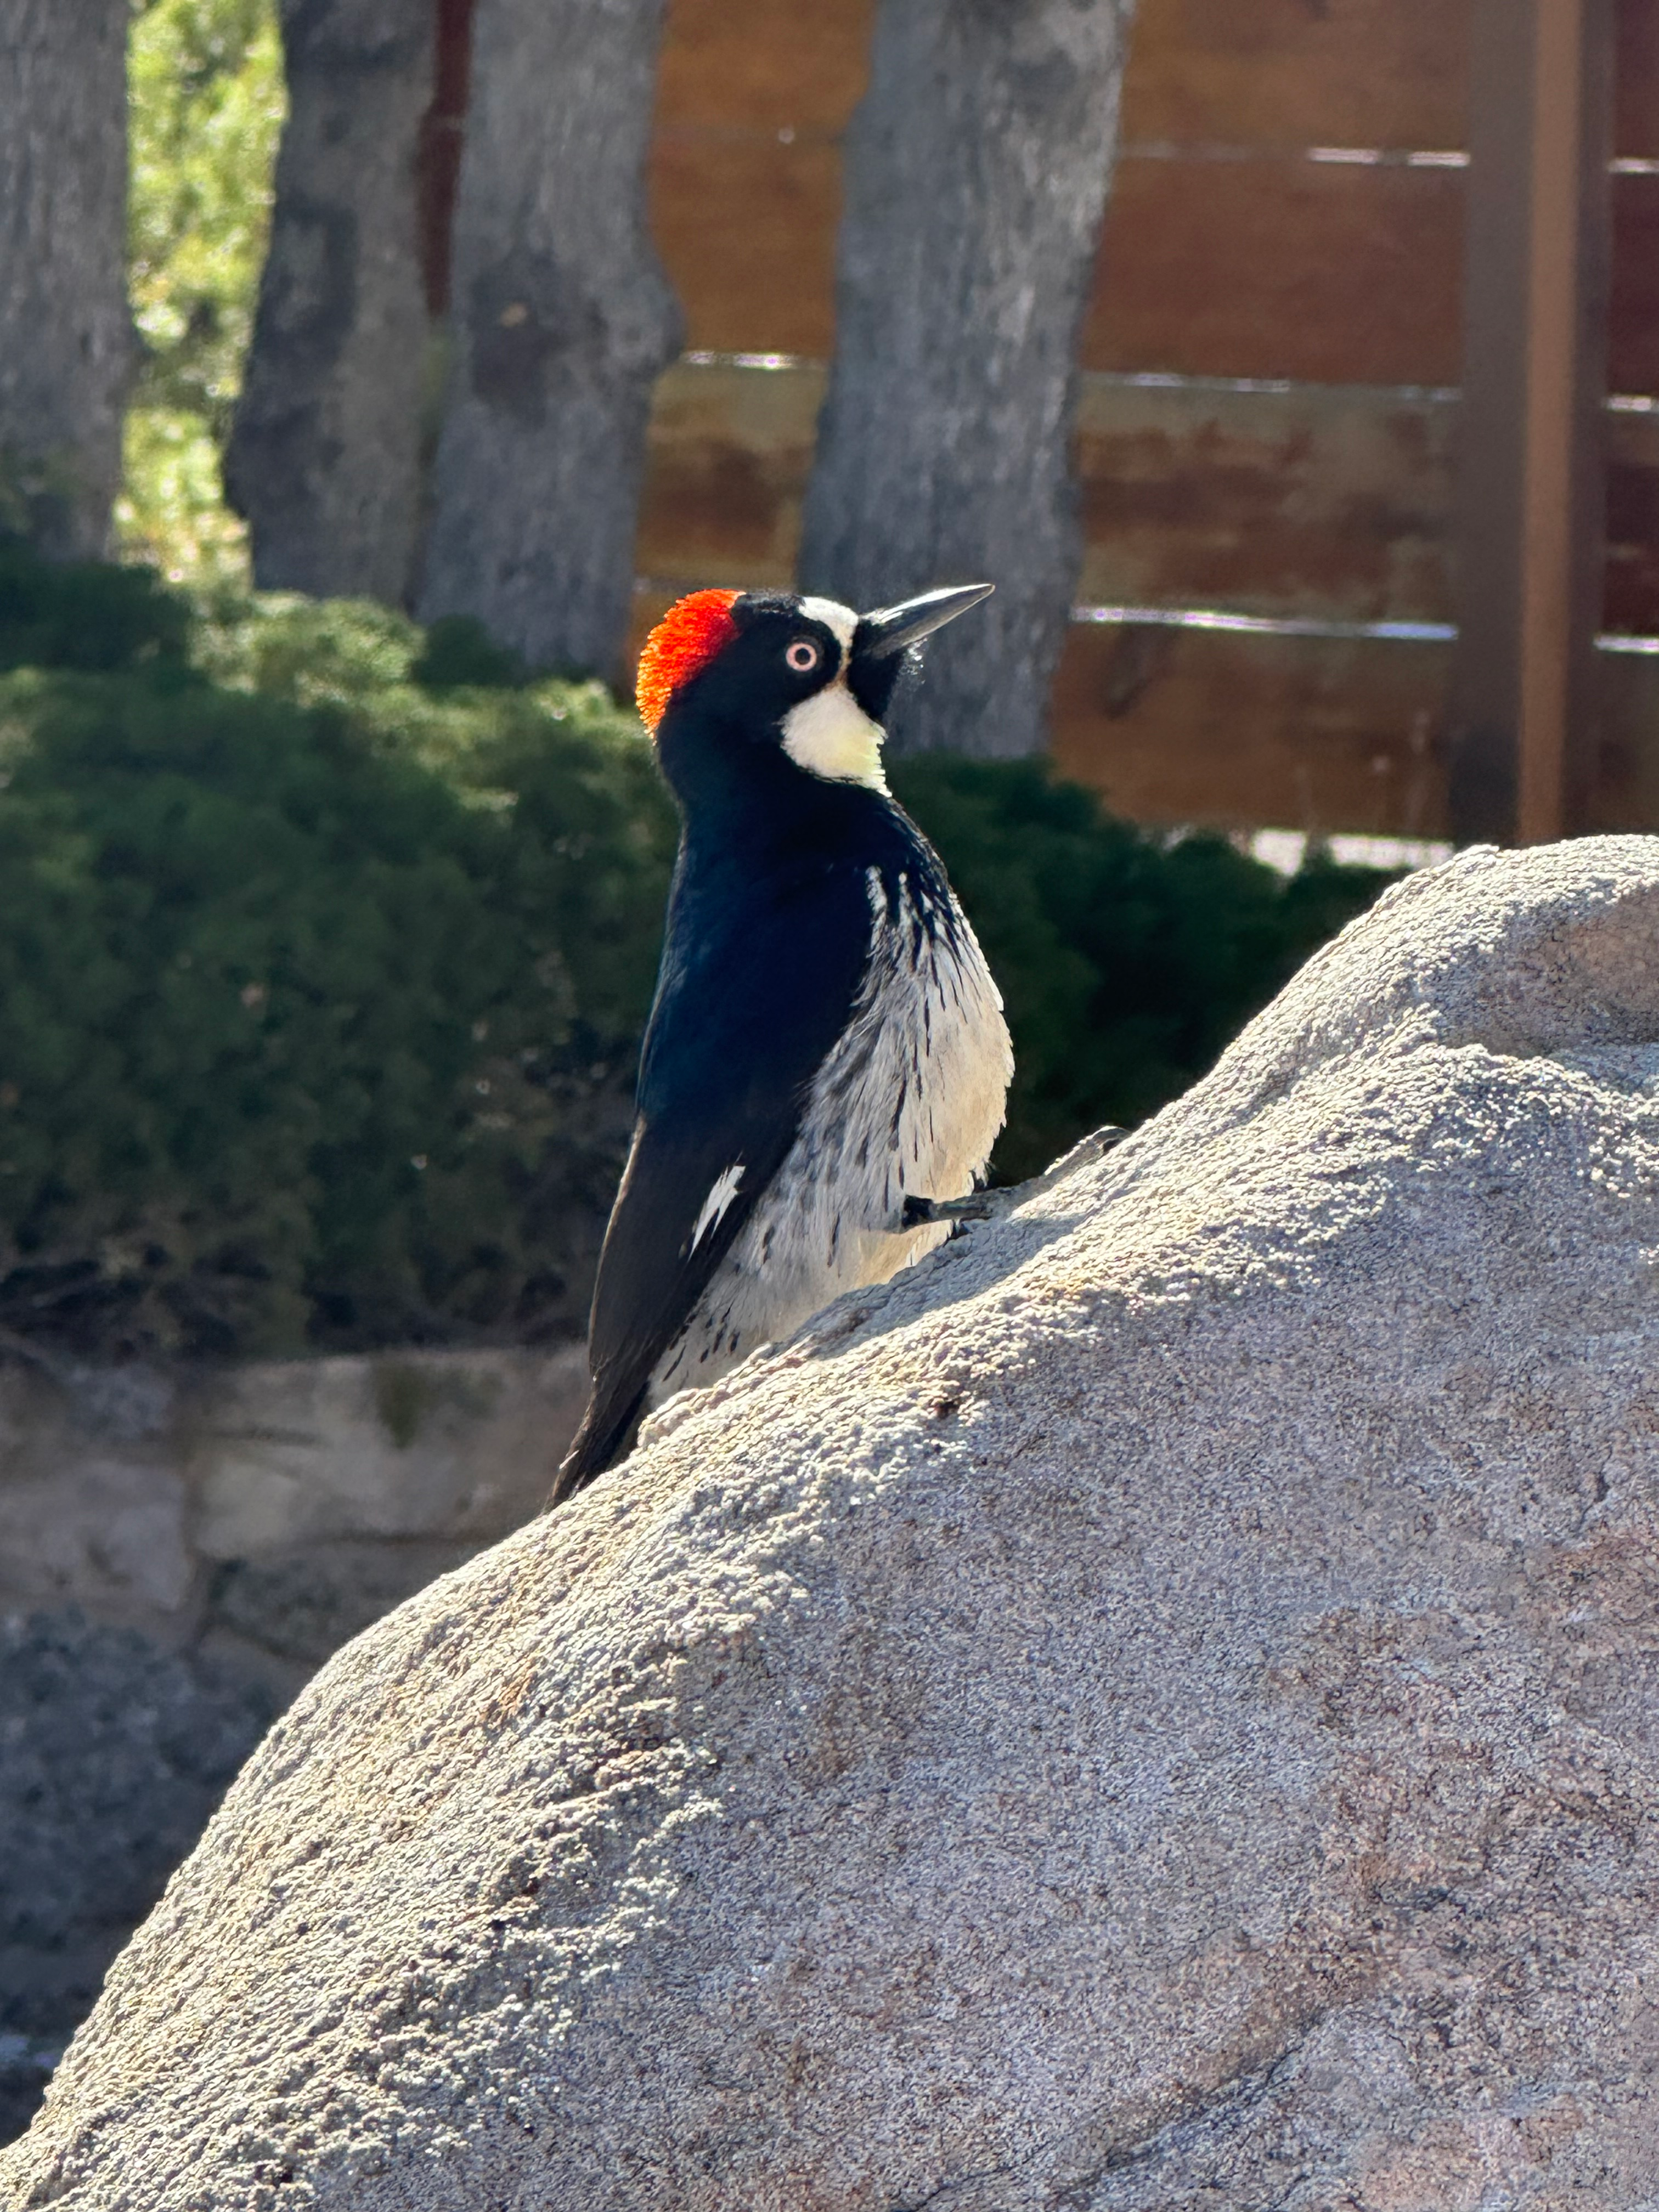

Woodpecker at Kitt Peak

An Acorn Woodpecker imaged at NSF Kitt Peak National Observatory (KPNO), a program of NSF NOIRLab. These birds live along the Western edges of North and Latin America, from Oregon all the way to Colombia. They drill holes into trees and store acorns within them.

Credit: KPNO/NOIRLab/NSF/AURA/M. White